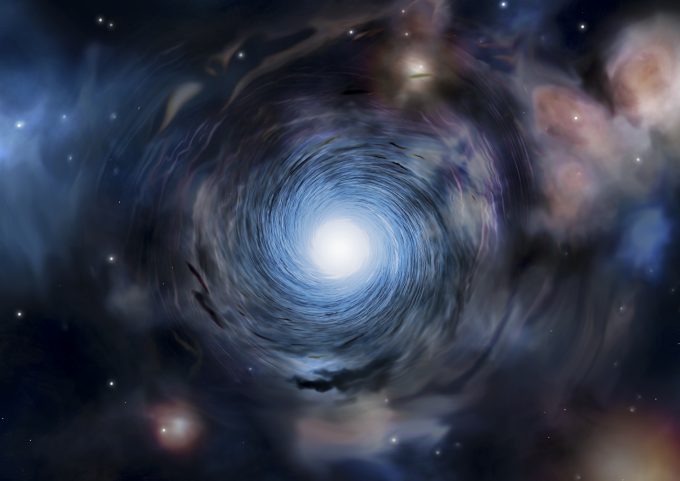

Artist’s impression

Artist’s impression -.

Credit: Amanda Smith, University of Cambridge